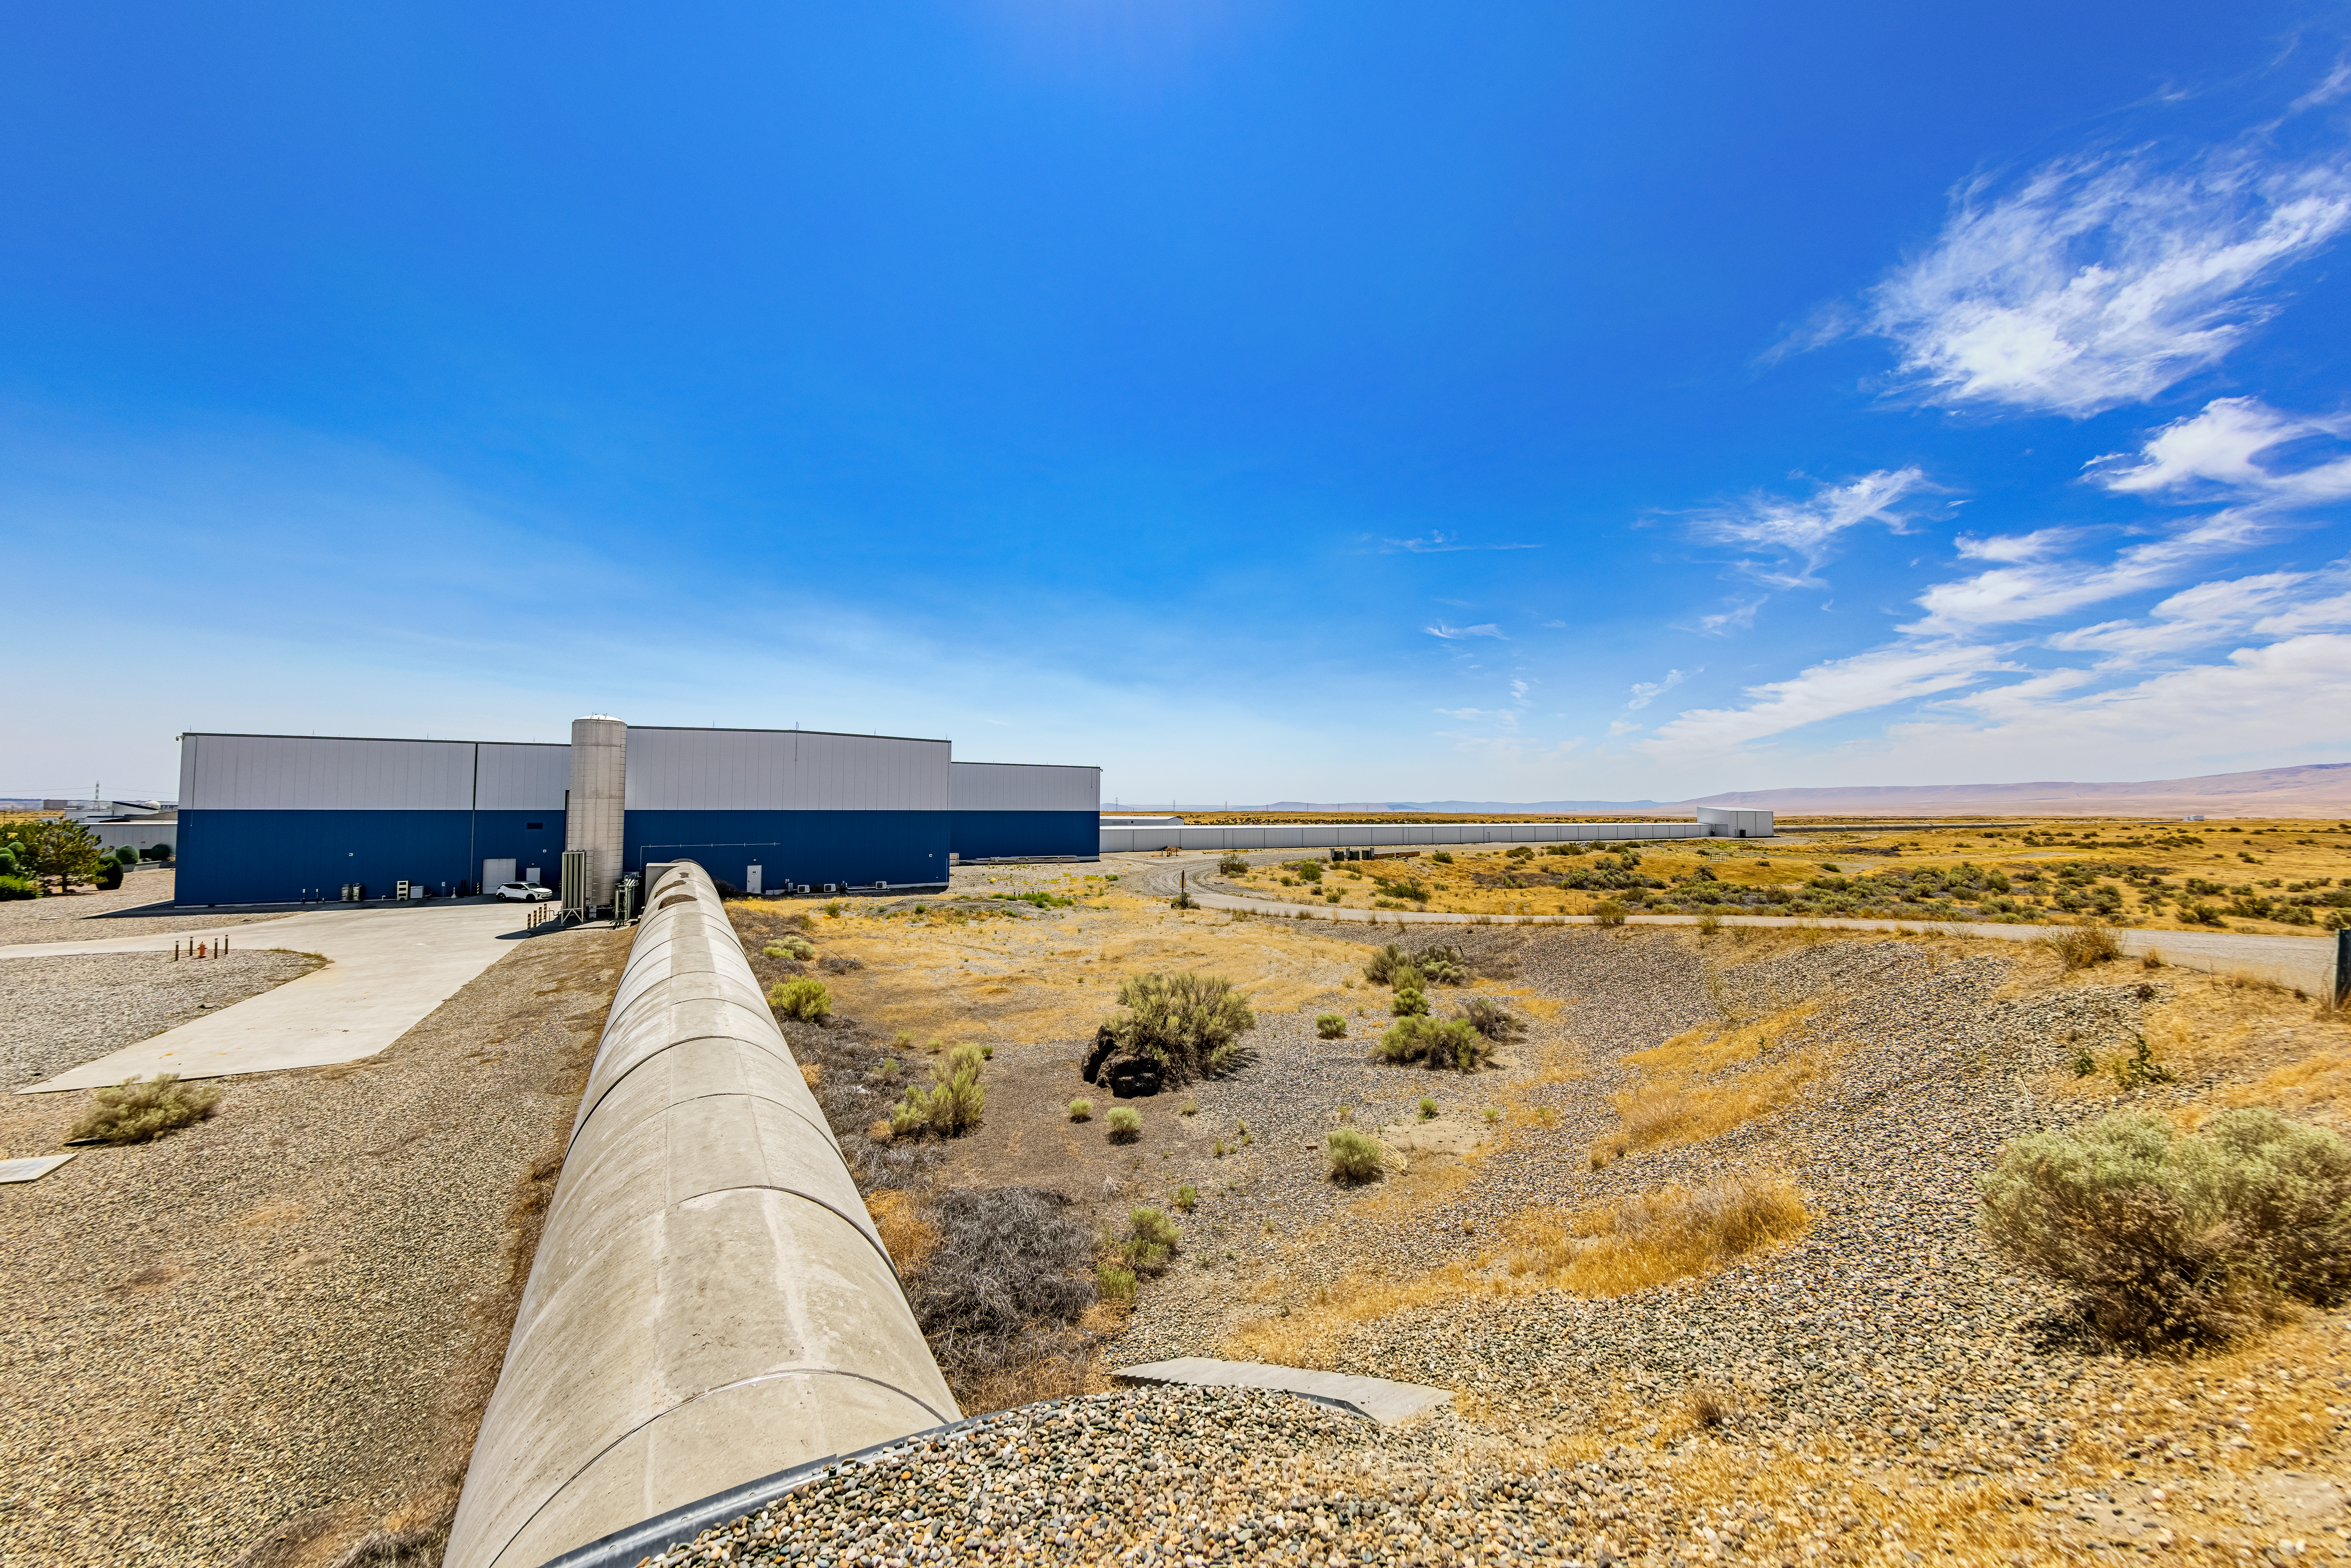

LIGO at Hanford, Washington

LIGO, the Laser Interferometer Gravitational-Wave Observatory, consists of two widely-separated interferometers within the United States — one in Hanford, Washington and the other in Livingston, Louisiana — operated in unison to detect gravitational waves. Here the Hanford facility is seen. LIGO was designed to open the field of gravitational-wave astrophysics through the direct detection of gravitational waves predicted by Einstein’s General Theory of Relativity. The multi-kilometer-scale gravitational wave detectors use laser interferometry to measure the minute ripples in space-time caused by passing gravitational waves from cataclysmic cosmic events such as colliding neutron stars or black holes, or by supernovae.

Credit: NOIRLab/LIGO/NSF/AURA/T. Matsopoulos